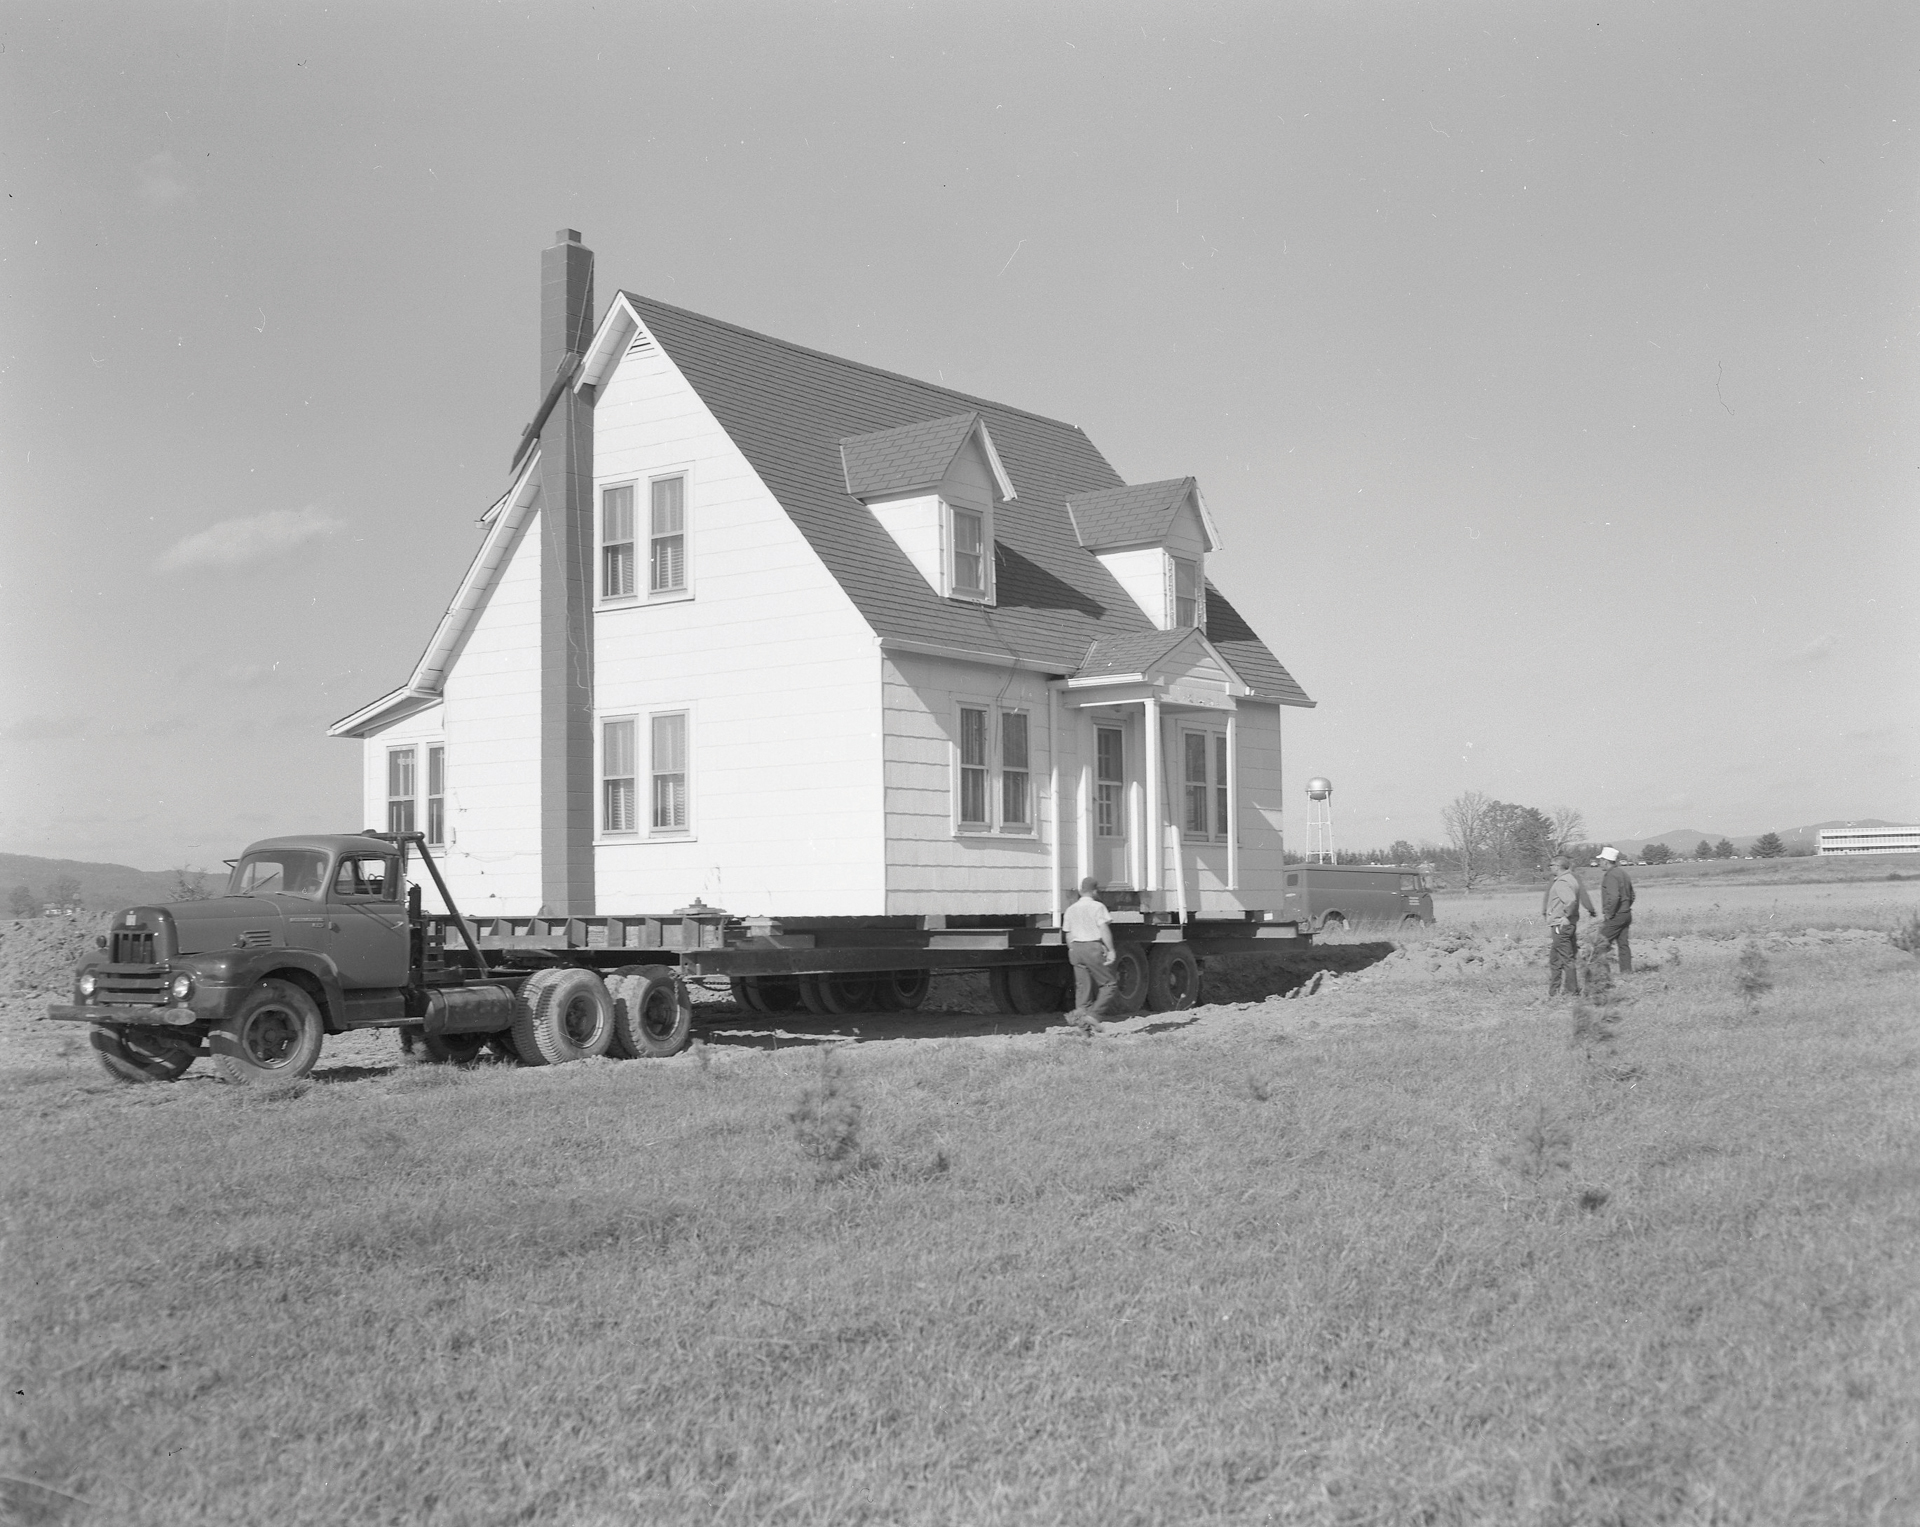

Moving House in Green Bank

Credit: NRAO/AUI/NSF